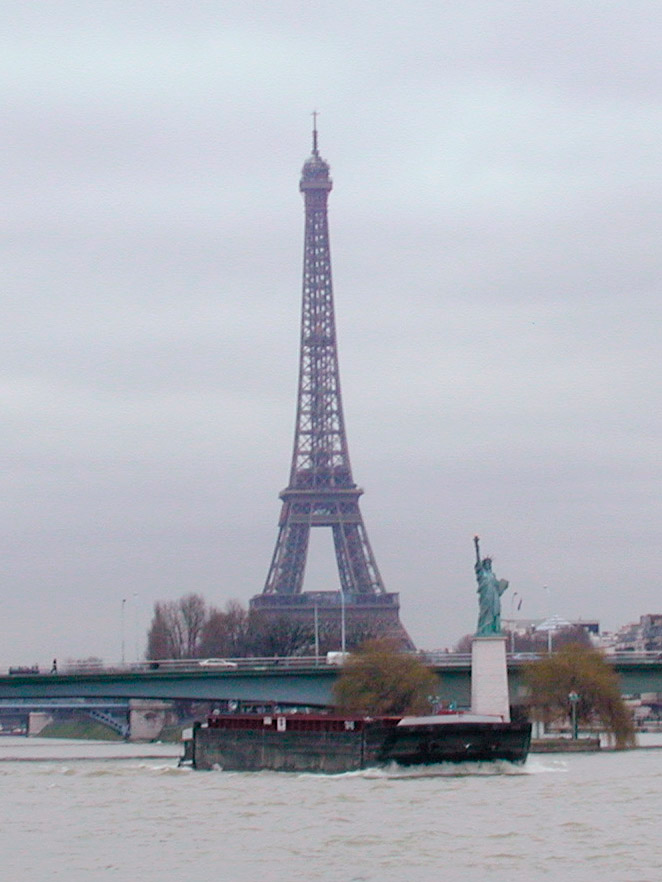

Gemini primary mirror transportation, Seine River, Paris

Gemini primary mirror transportation, Seine River, Paris, France.

Credit: International Gemini Observatory/NOIRLab/NSF/AURA/M. Paredes